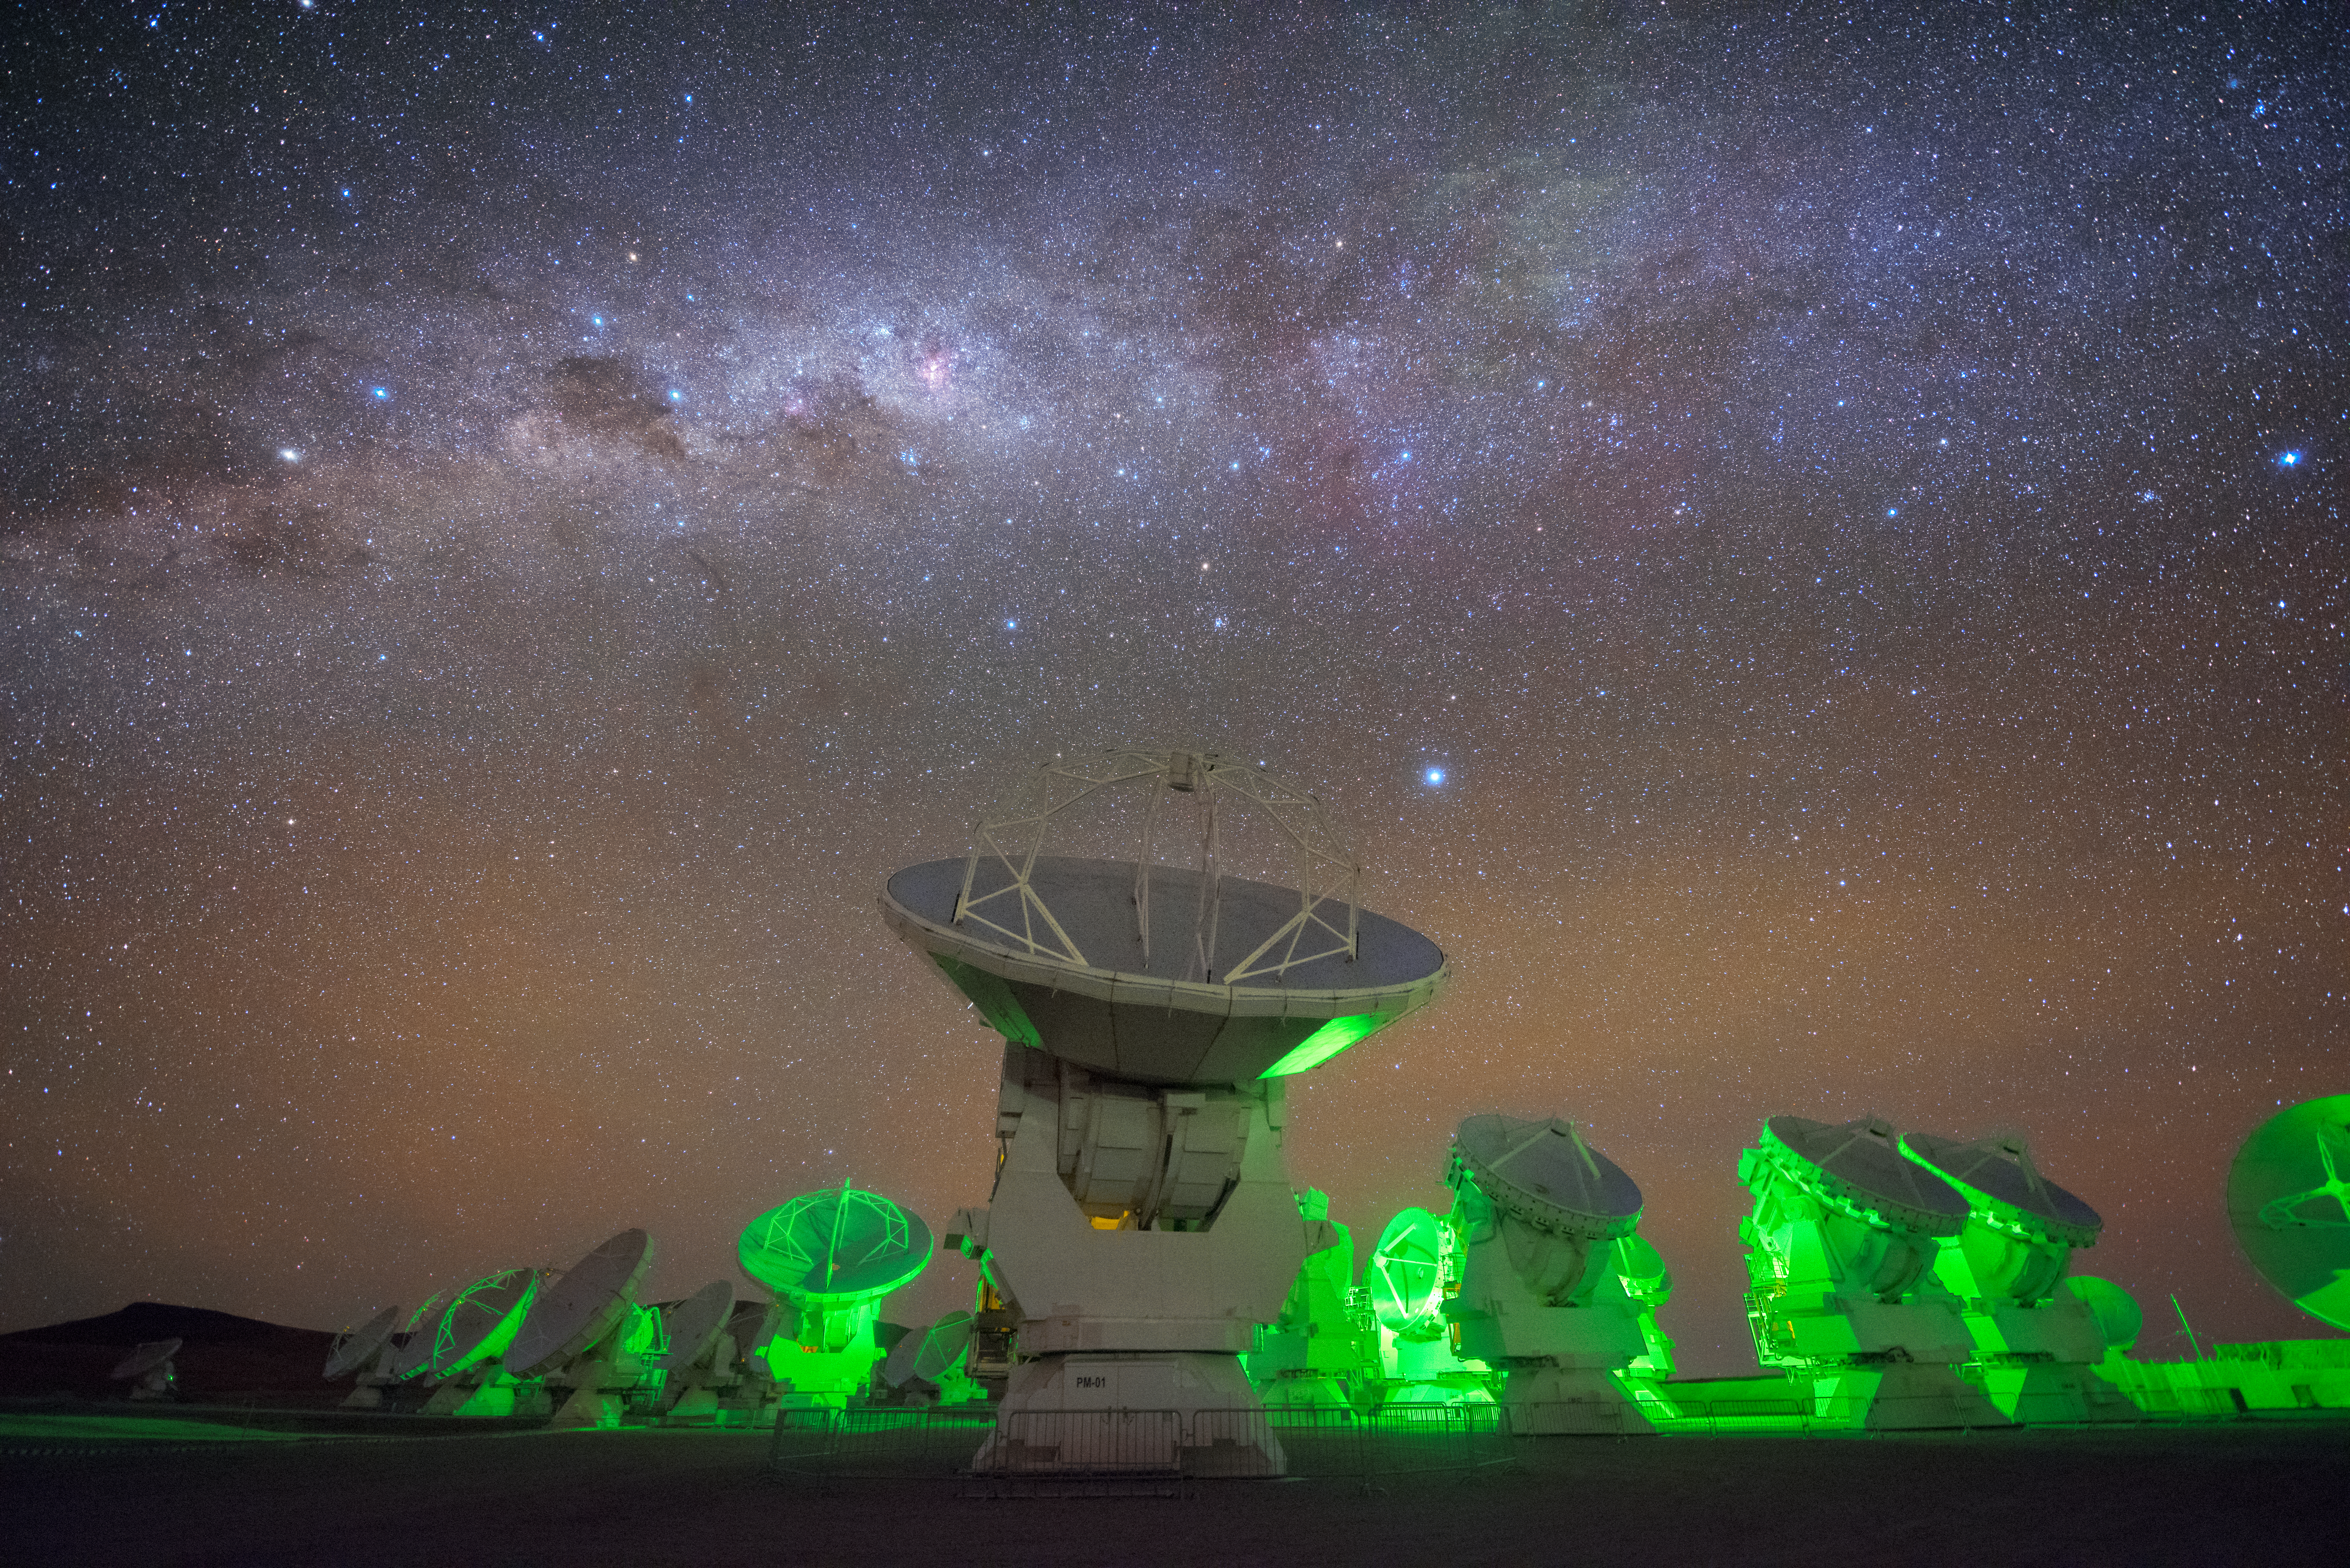

An Otherworldly Glow

The antennas comprising the Atacama Large Millimeter/submillimeter Array (ALMA), in which ESO is a partner, appear to emit an eerie, vivid shade of green light in this Picture of the Week. Situated high up on the isolated Chajnantor plateau in Chile’s Atacama Desert, ALMA seems like the perfect place for friendly extraterrestrials to discreetly land and make contact…but something far more mundane is responsible for this otherworldly green glow. The light emanates from indicator lights, which show whether or not it is safe for staff to approach the antennas. A green light as pictured indicates that it’s safe to approach.

An alien world is, however, visible above the antennas. In the top left of the image, in the clear Chilean sky, two bright stars can be seen next to each other within the band of the Milky Way. These stars are often called The Pointers, as they “point” towards the bright diamond of the Southern Cross (Crux) just to their right. The one nearest to the Southern Cross is Beta Centauri, located some 400 light-years away, and the more distant star is Alpha Centauri, the closest star system to the Sun at a distance of only 4.37 light-years. This system contains the red dwarf star Proxima Centauri; in 2016, astronomers used ESO telescopes to find evidence of an Earth-sized planet orbiting Proxima Centauri in the habitable zone.

Credit: Y. Beletsky (LCO)/ESO